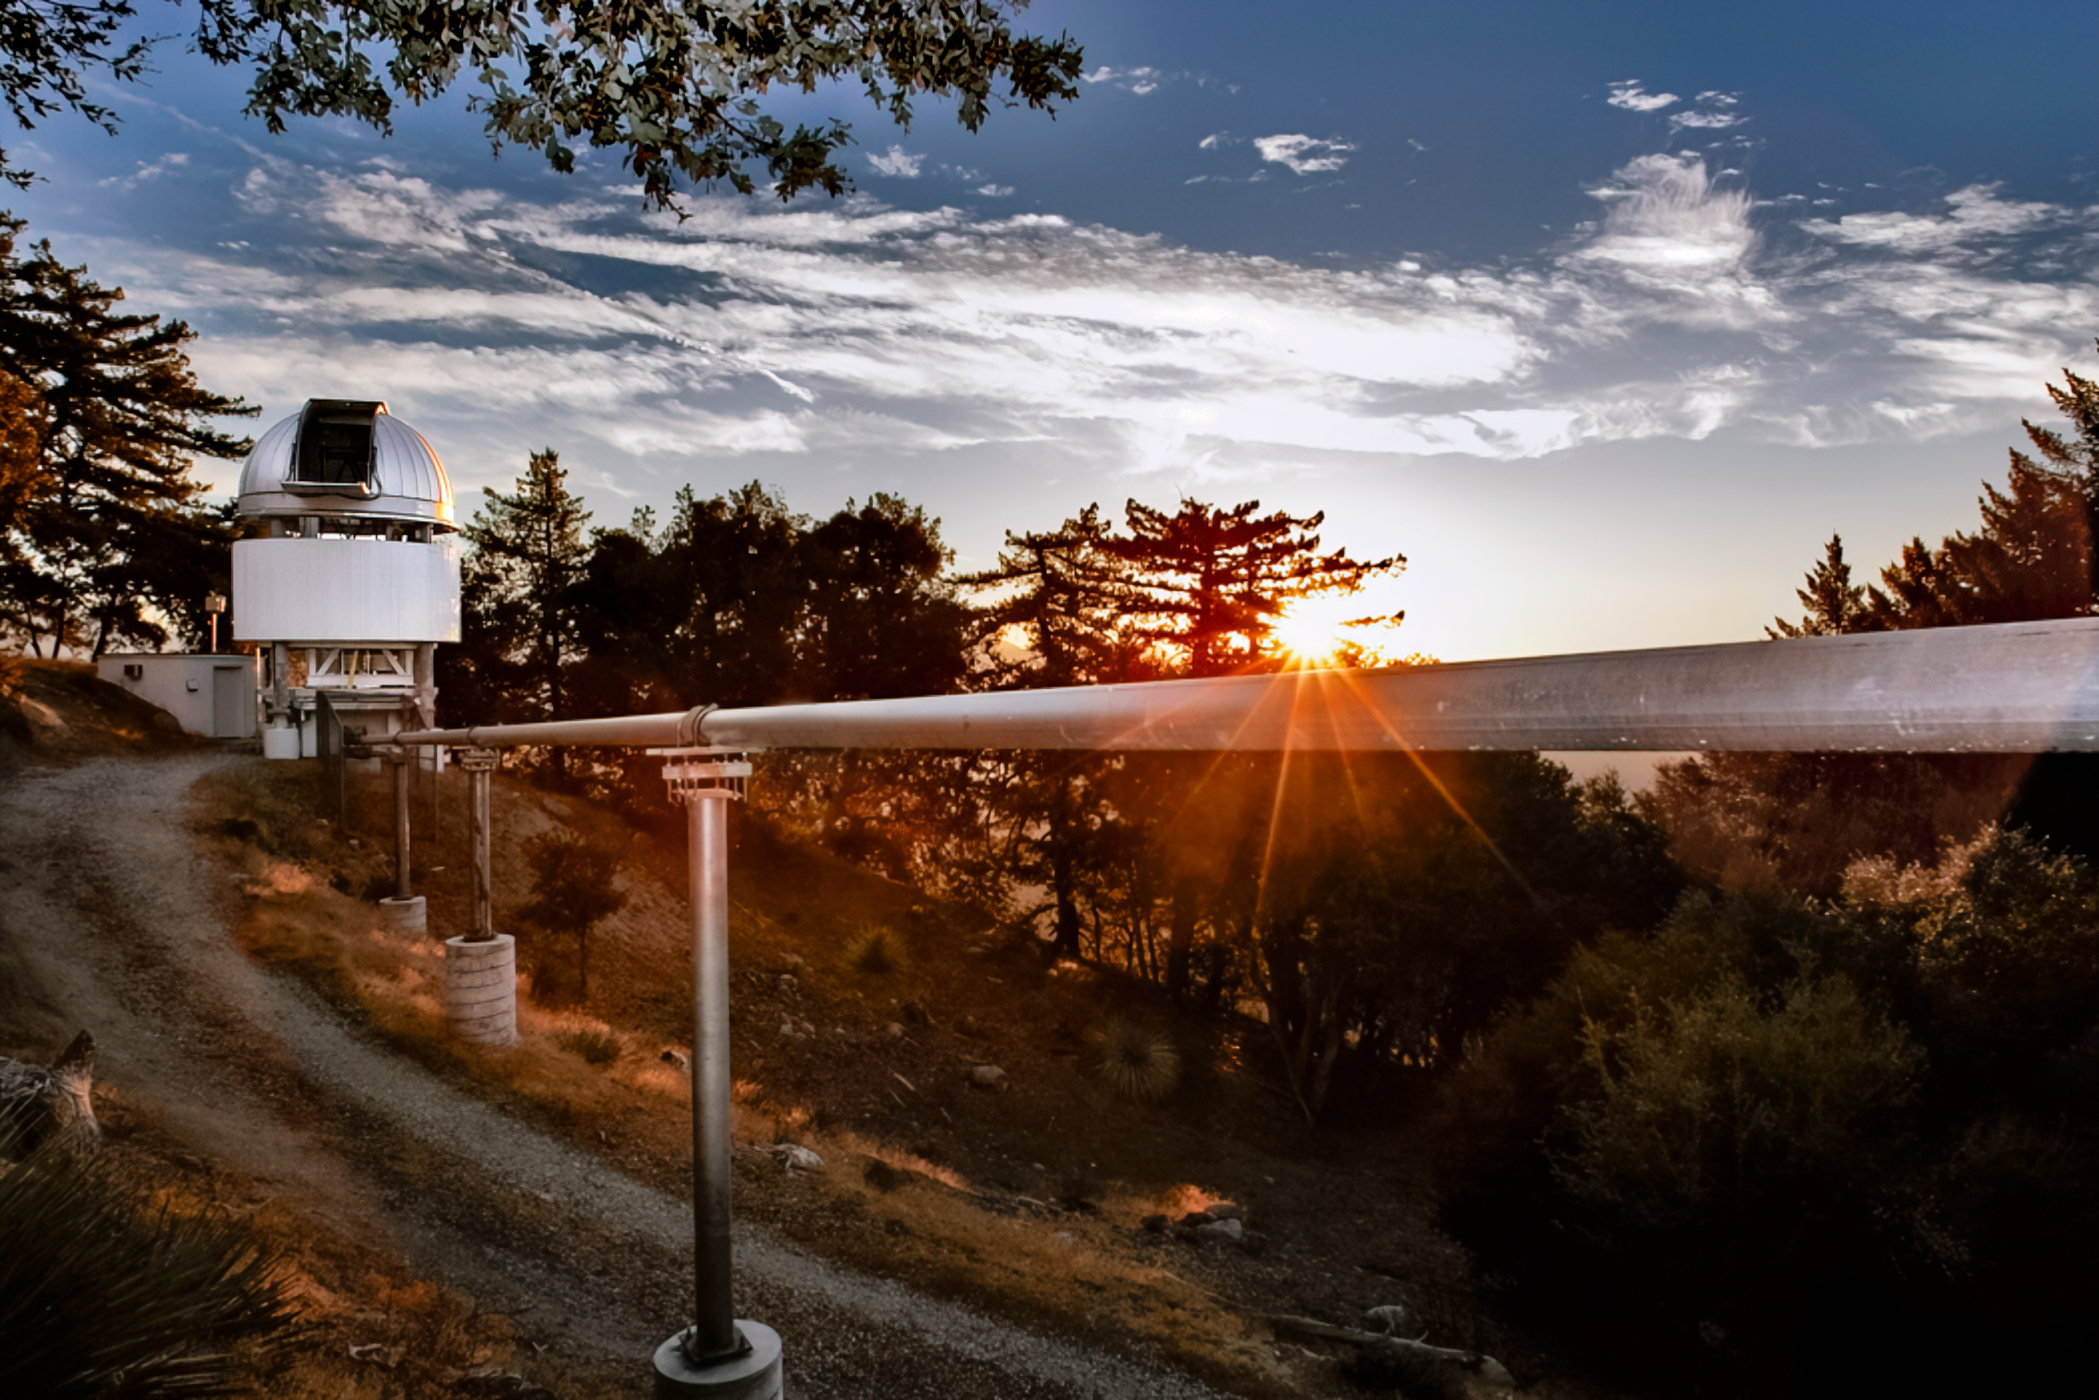

CHARA

The CHARA (Center for High Angular Resolution Astronomy) array is an optical interferometer located on Mount Wilson in California. The array consists of six 1-meter (40-inch) telescopes operating as an astronomical interferometer.

Credit: NOIRLab/NSF/AURA